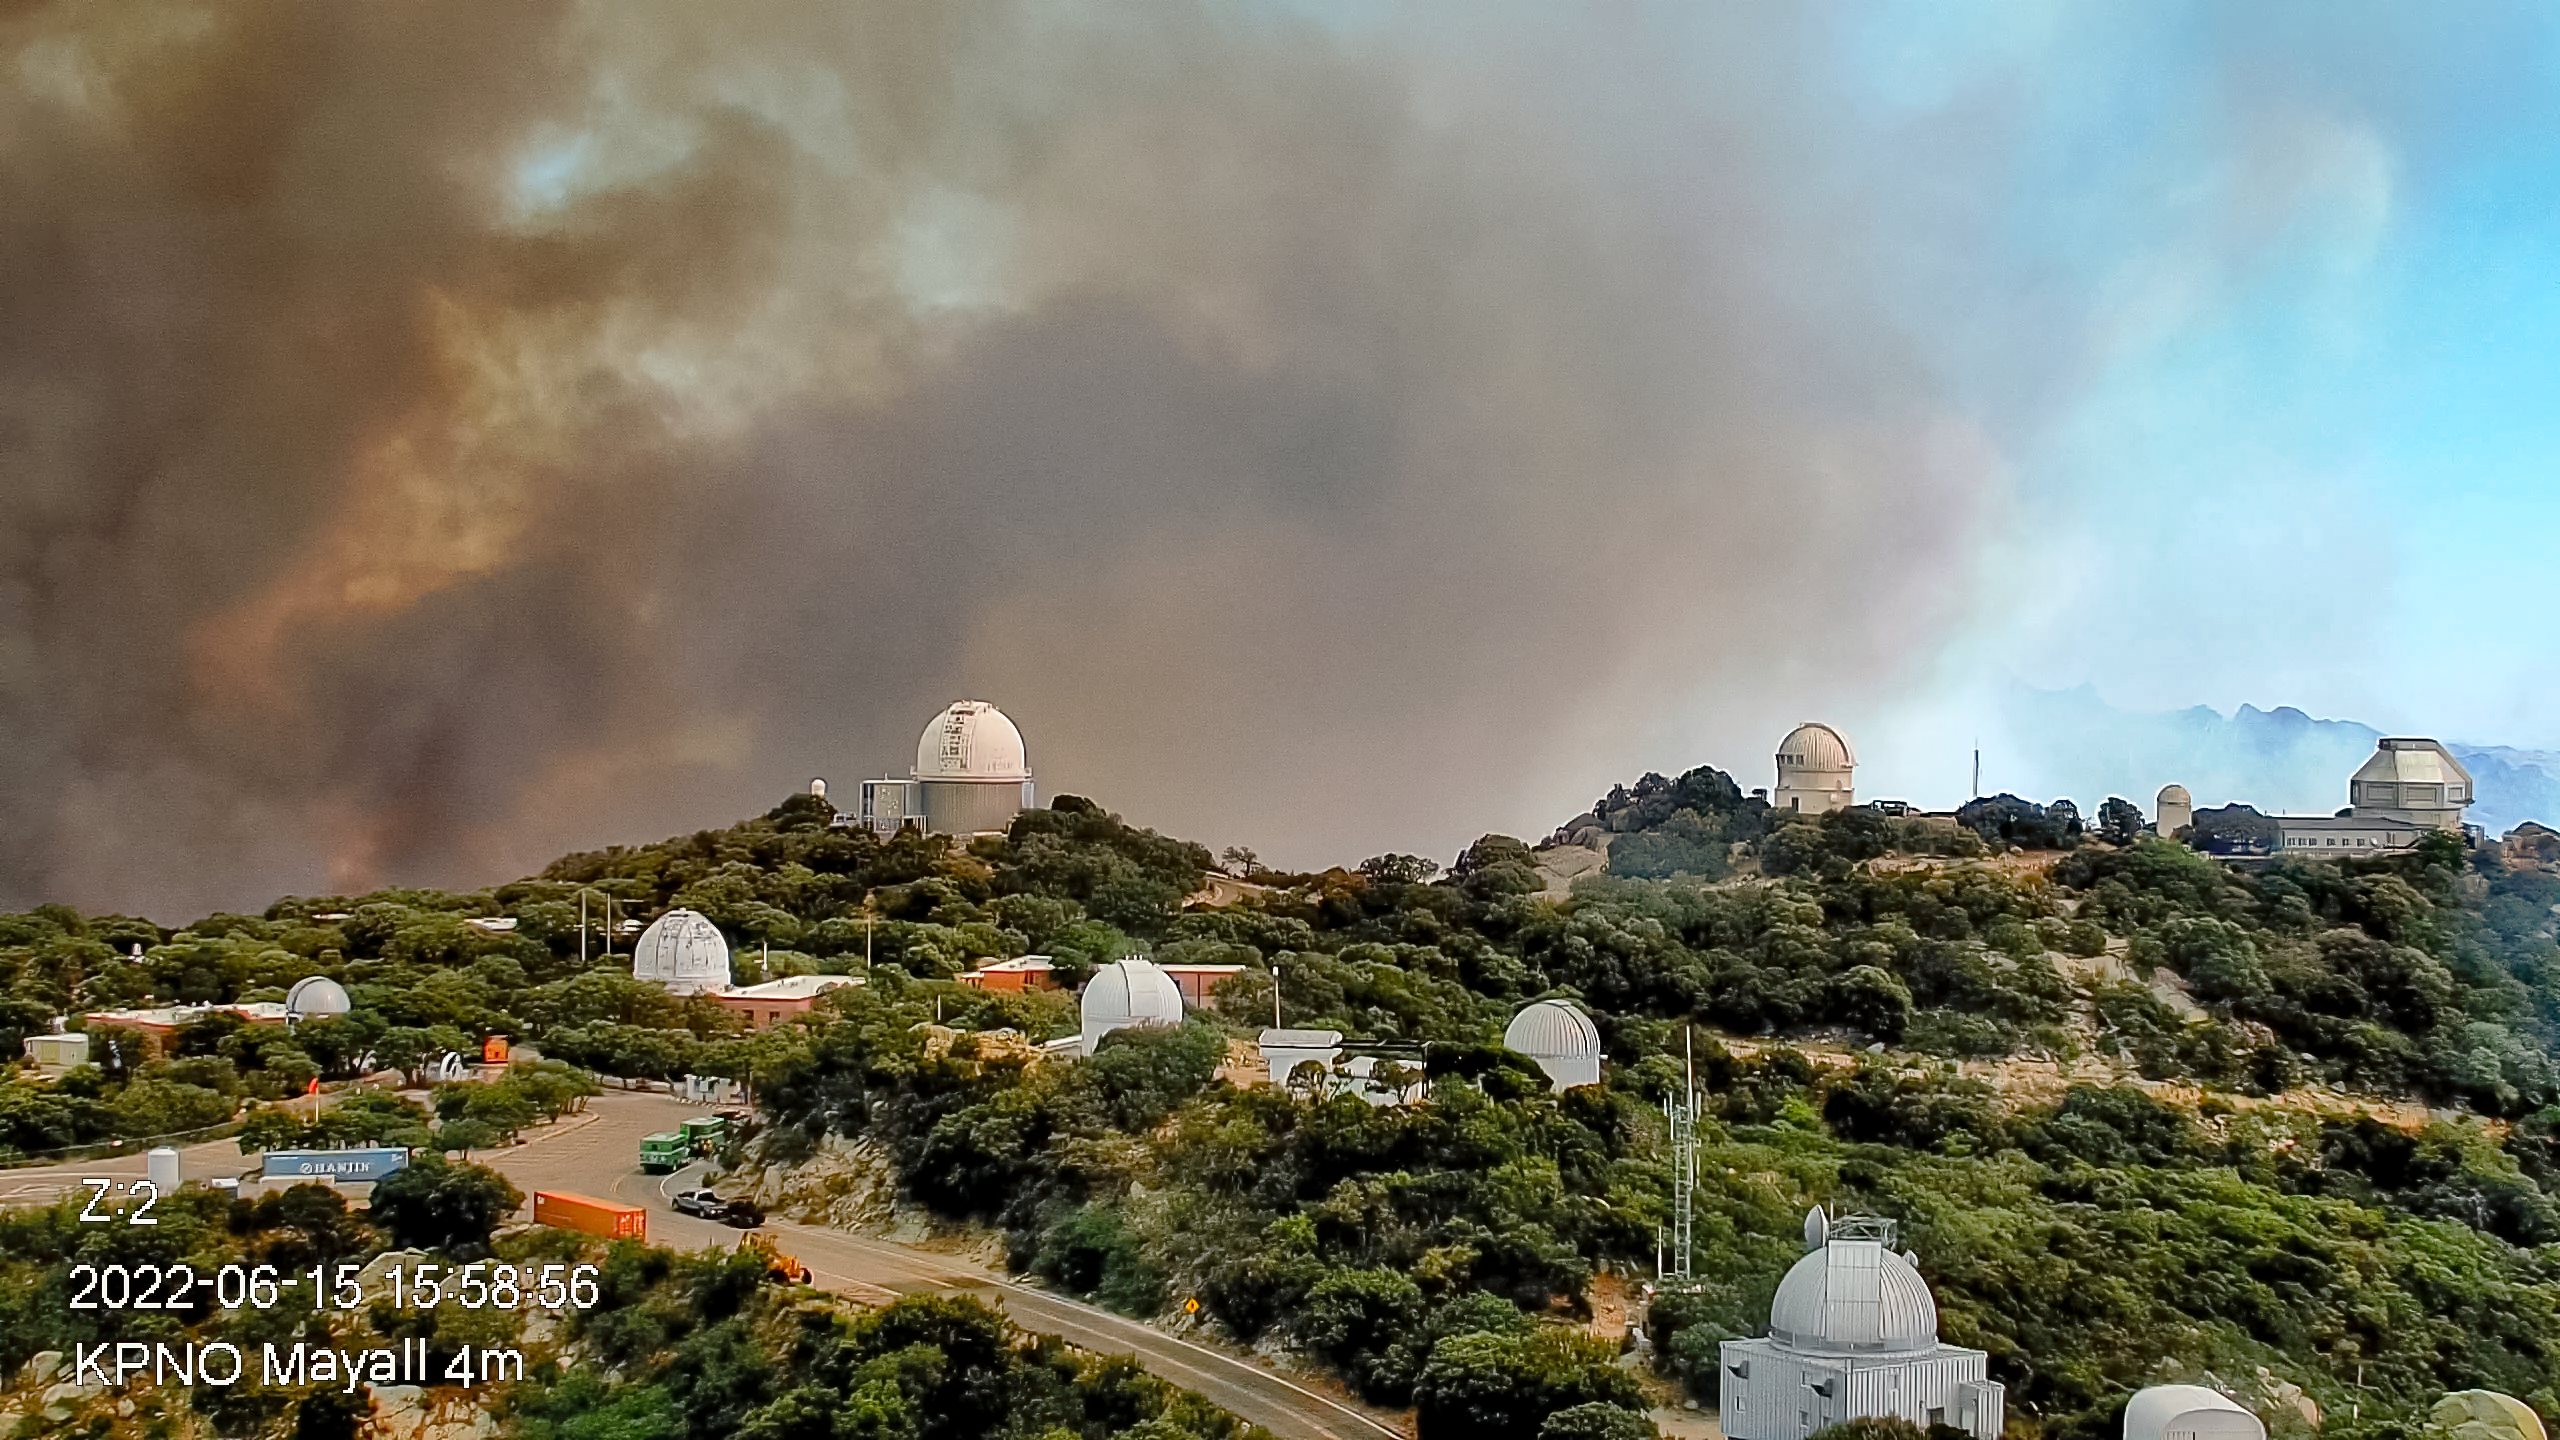

Contreras Fire at KPNO

The Contreras Fire as seen from the NSF Nicholas U. Mayall 4-meter Telescope on 15 June 2022. The WIYN 3.5-meter Telescope is at the extreme right of the image.

Credit: KPNO/NOIRLab/NSF/AURA